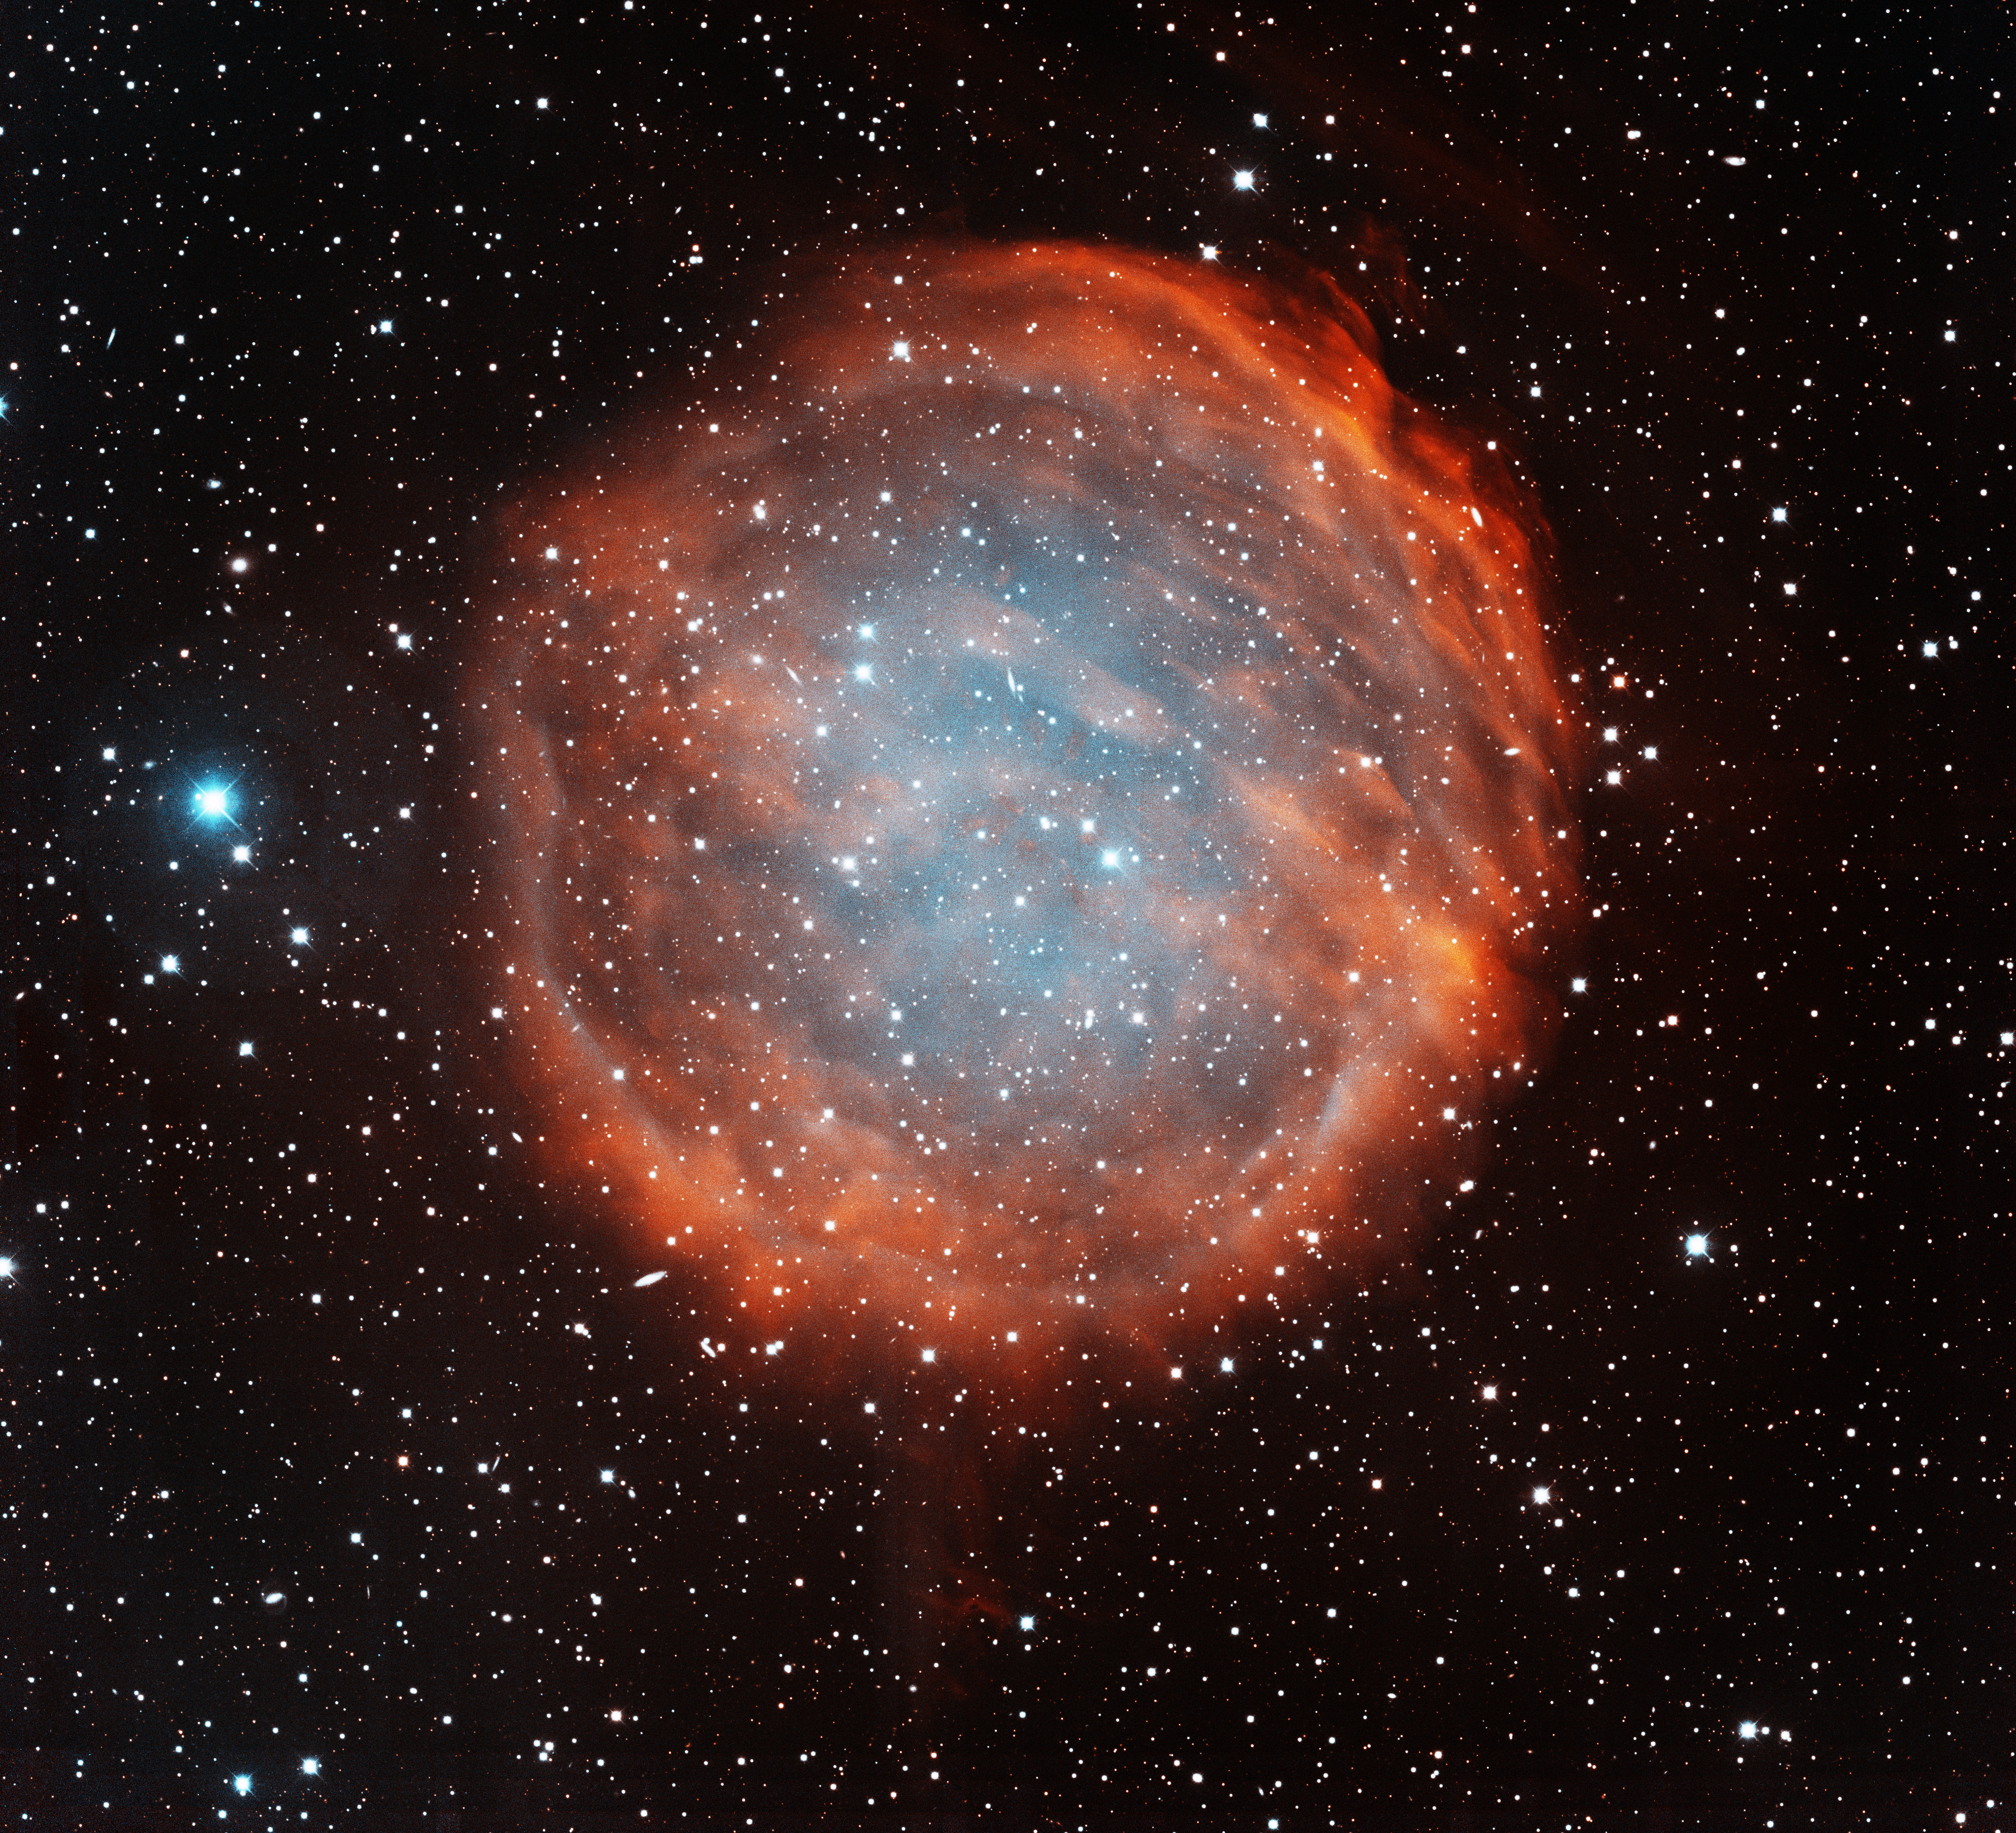

Planetary Nebula PuWe 1

This image was obtained with the wide-field view of the Mosaic camera on the Mayall 4-meter telescope at Kitt Peak National Observatory. PuWe 1 is one of the largest and faintest planetary nebula known to exist. The nebula was created when a red giant star blew off its outer layers near the end of its life. The gas is energized by the remaining core of the star, which is called a white dwarf. However it is very faint due to its large size. As planetary nebulae expand they become fainter because the gas moves further from the white dwarf that energizes it. The image was generated with observations in Hydrogen alpha (red) and Oxygen [OIII] (blue) filters. In this image, North is left, East is down.

Credit: NOIRLab/NSF/AURA/T.A. Rector (University of Alaska Anchorage/NSF NOIRLab) & H. Schweiker (NSF NOIRLab)